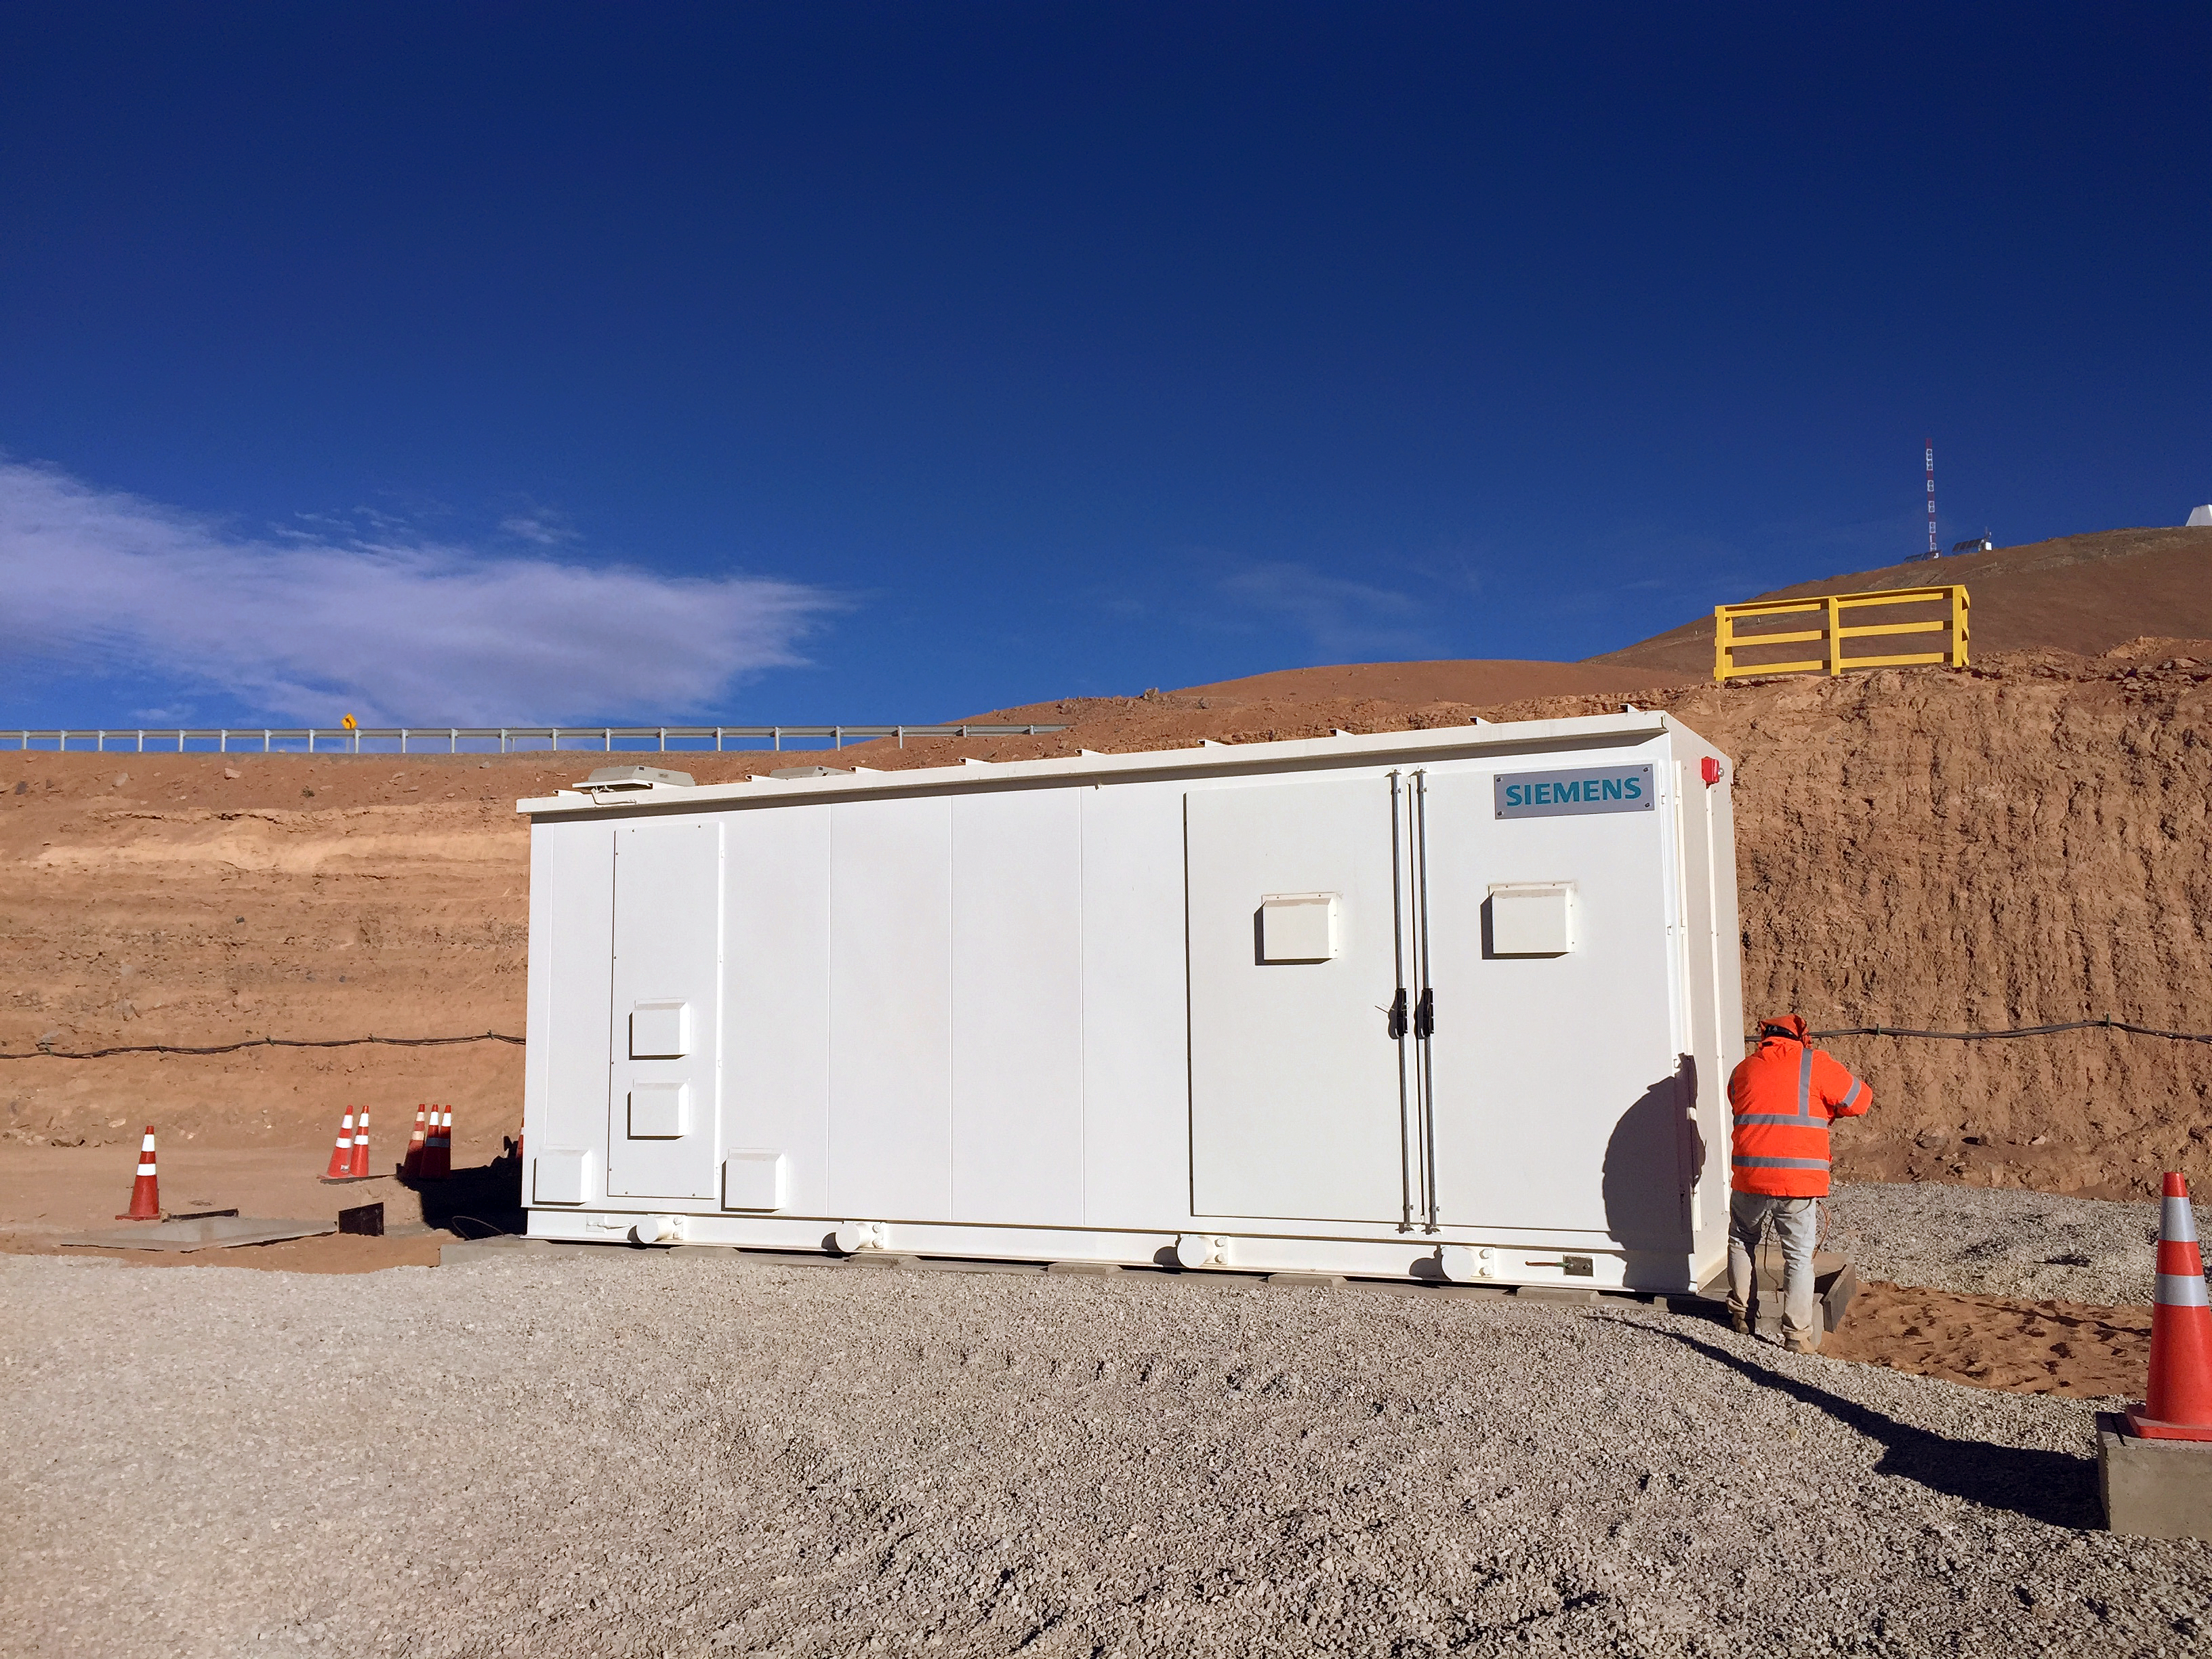

The ELT is connected to the grid

A scene from the construction site of ESO's Extremely Large Telescope at Cerro Armazones.

Credit: ESO